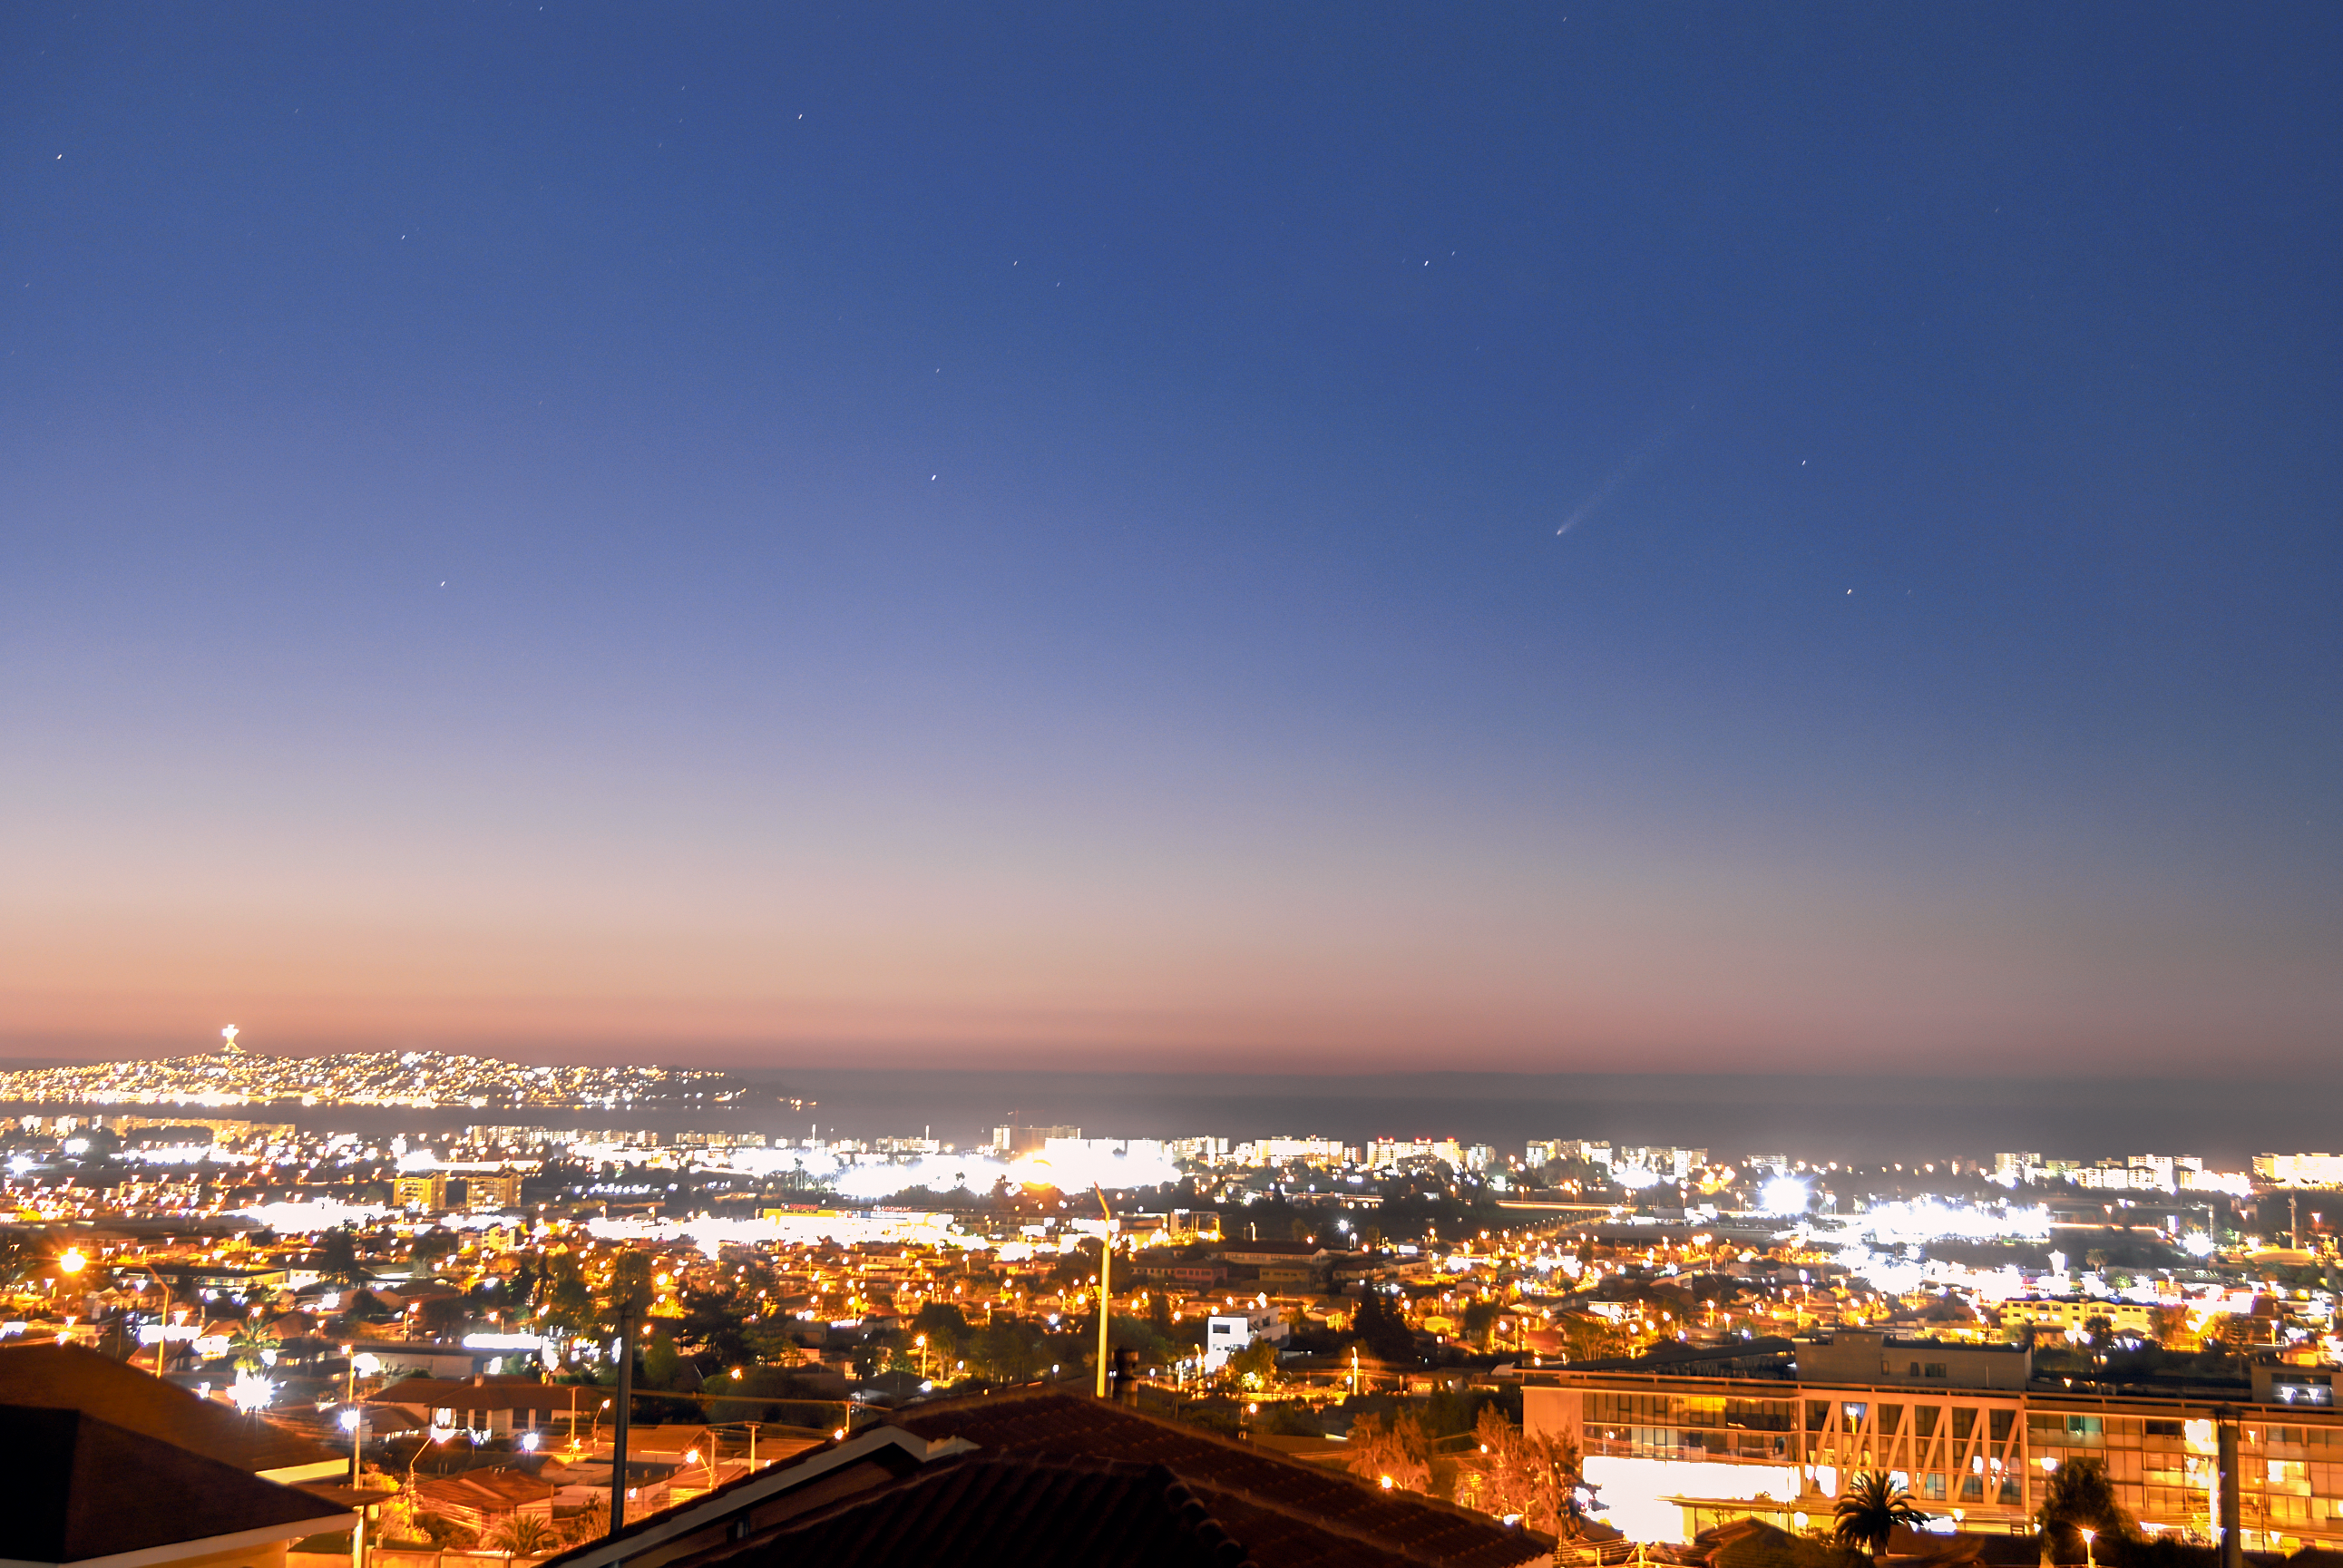

Comet ATLAS over La Serena

Comet C/2023 A3 (Tsuchinshan–ATLAS) over the city of La Serena, Chile.

Credit: NOIRLab/NSF/AURA/A. Lopez